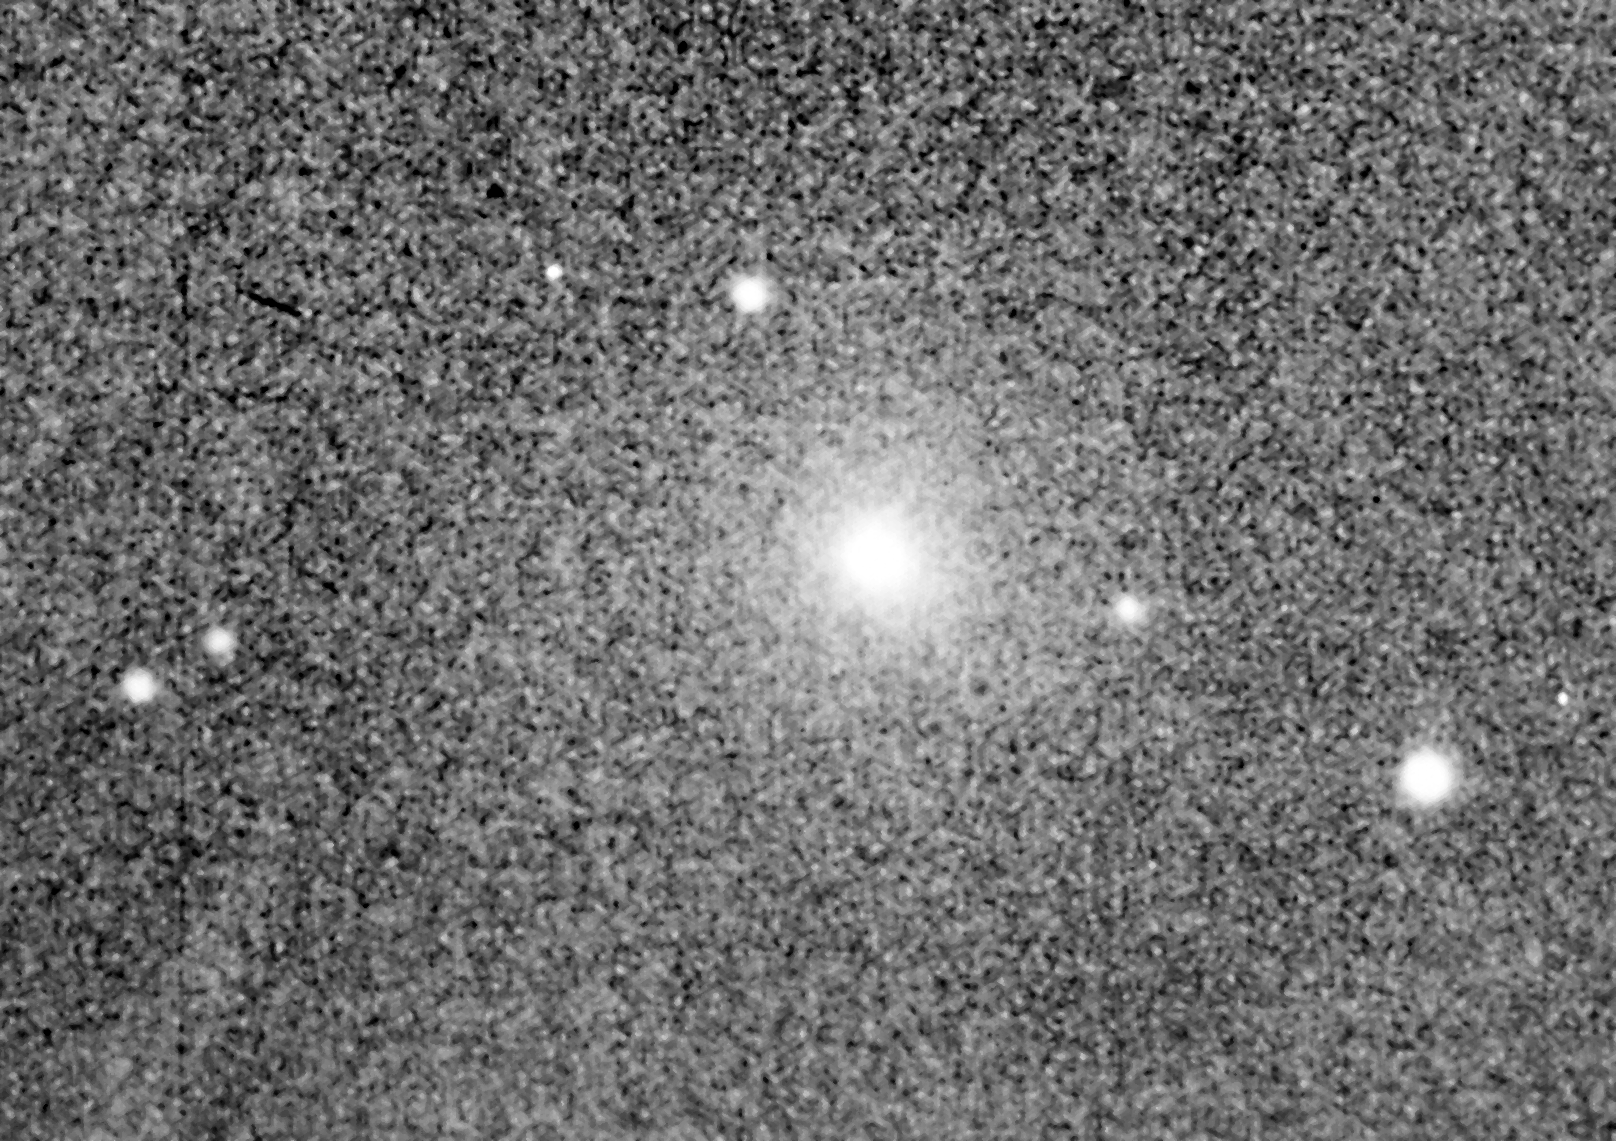

Comet Grigg-Skjellerup

The comet Grigg-Skjellerup on 29 June 1992.

Credit: ESO